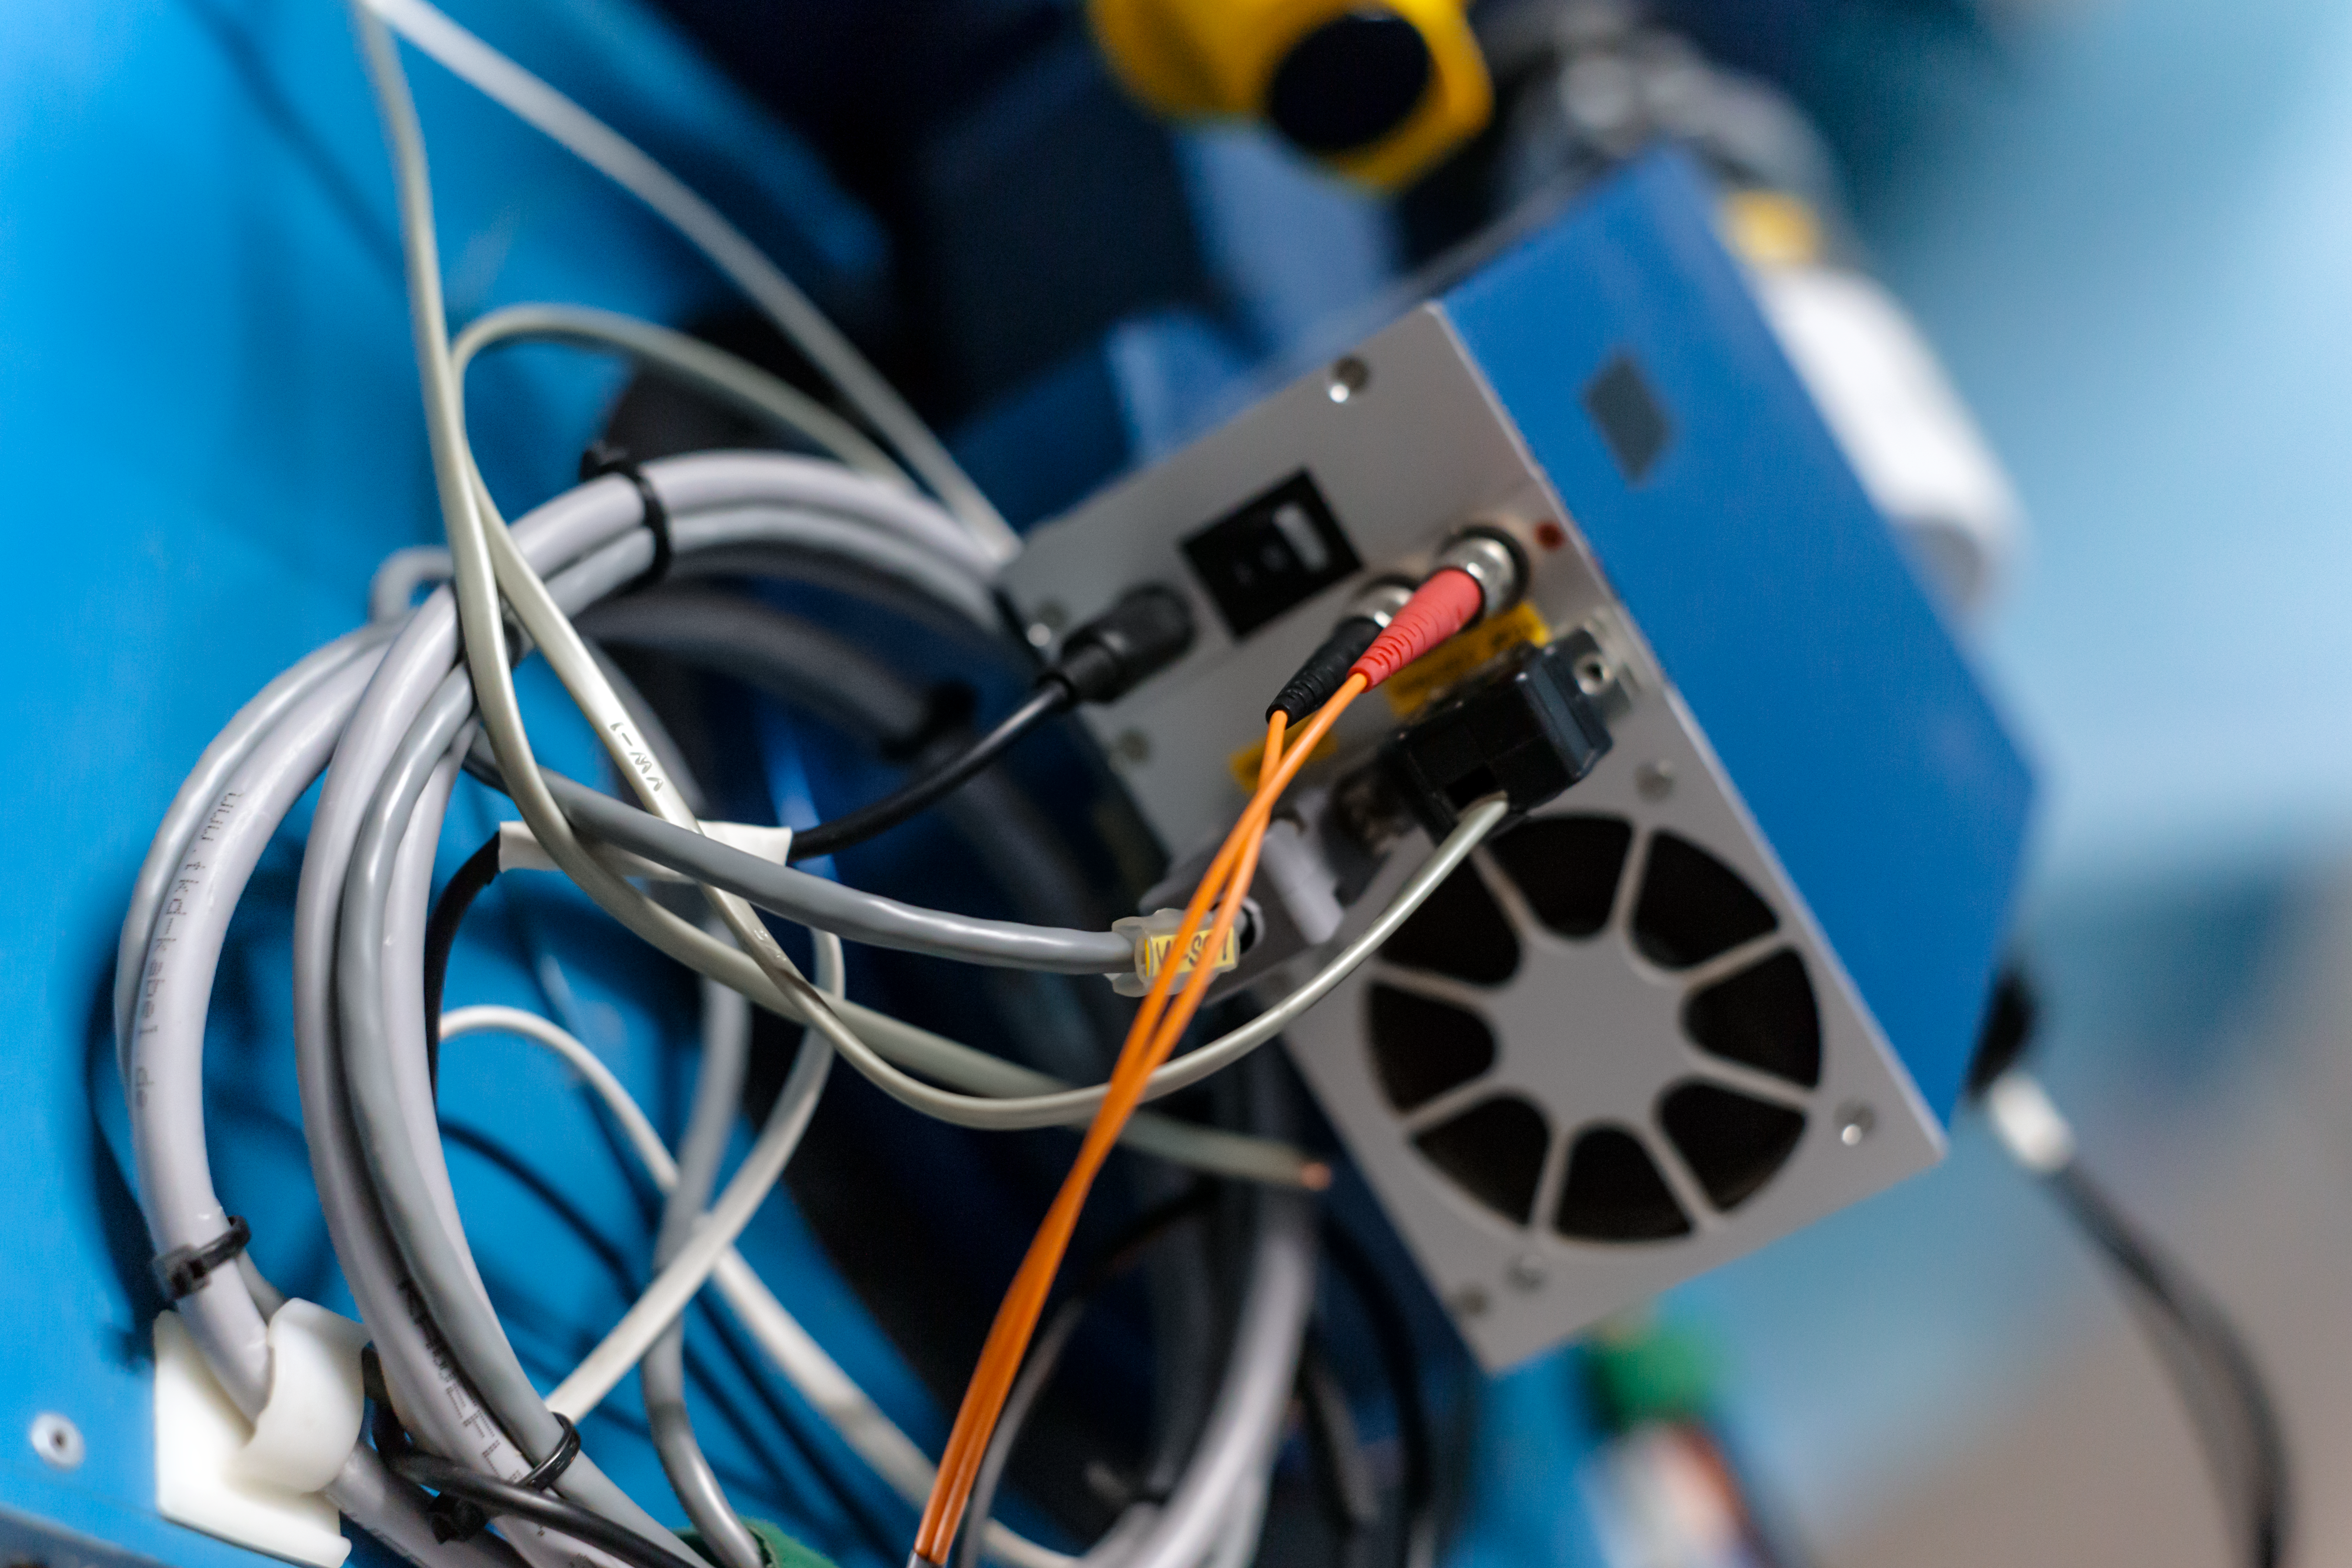

Cables and ties

Detail of the Danish 1.54-metre telescope at the La Silla Observatory.

Credit: ESO/ P. Horálek